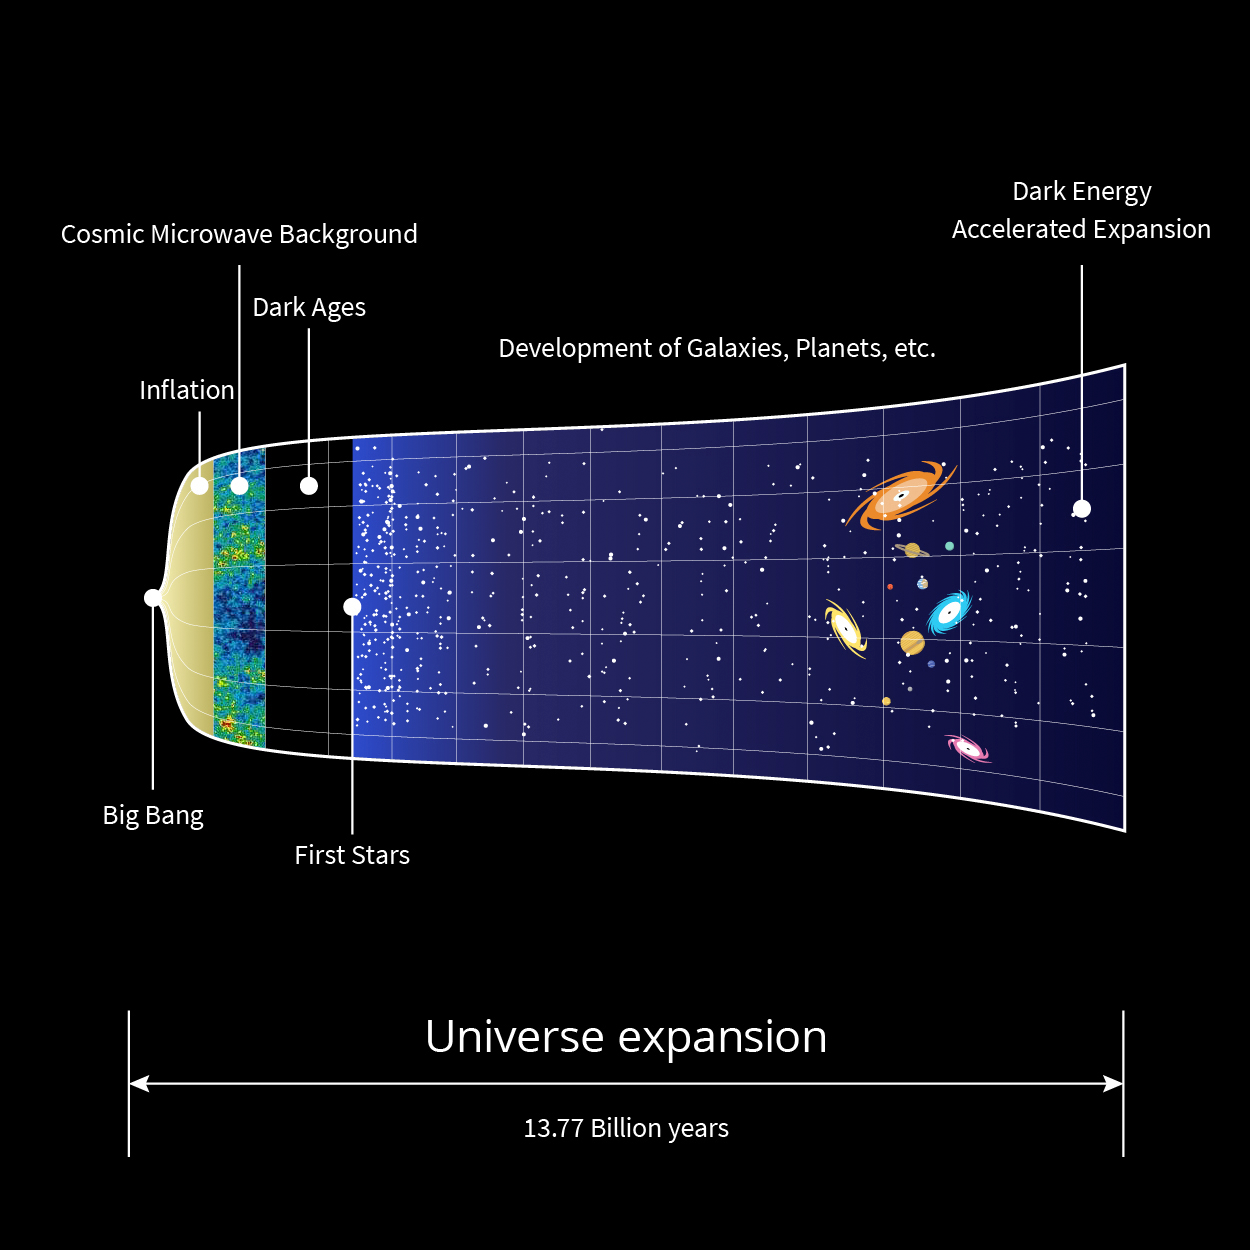

Rubin Expanding Universe Investigation Assets

Graphical representation of the Universe's expansion from the Big Bang to the present day.

Credit: RubinObs/NOIRLab/SLAC/NSF/DOE/AURA